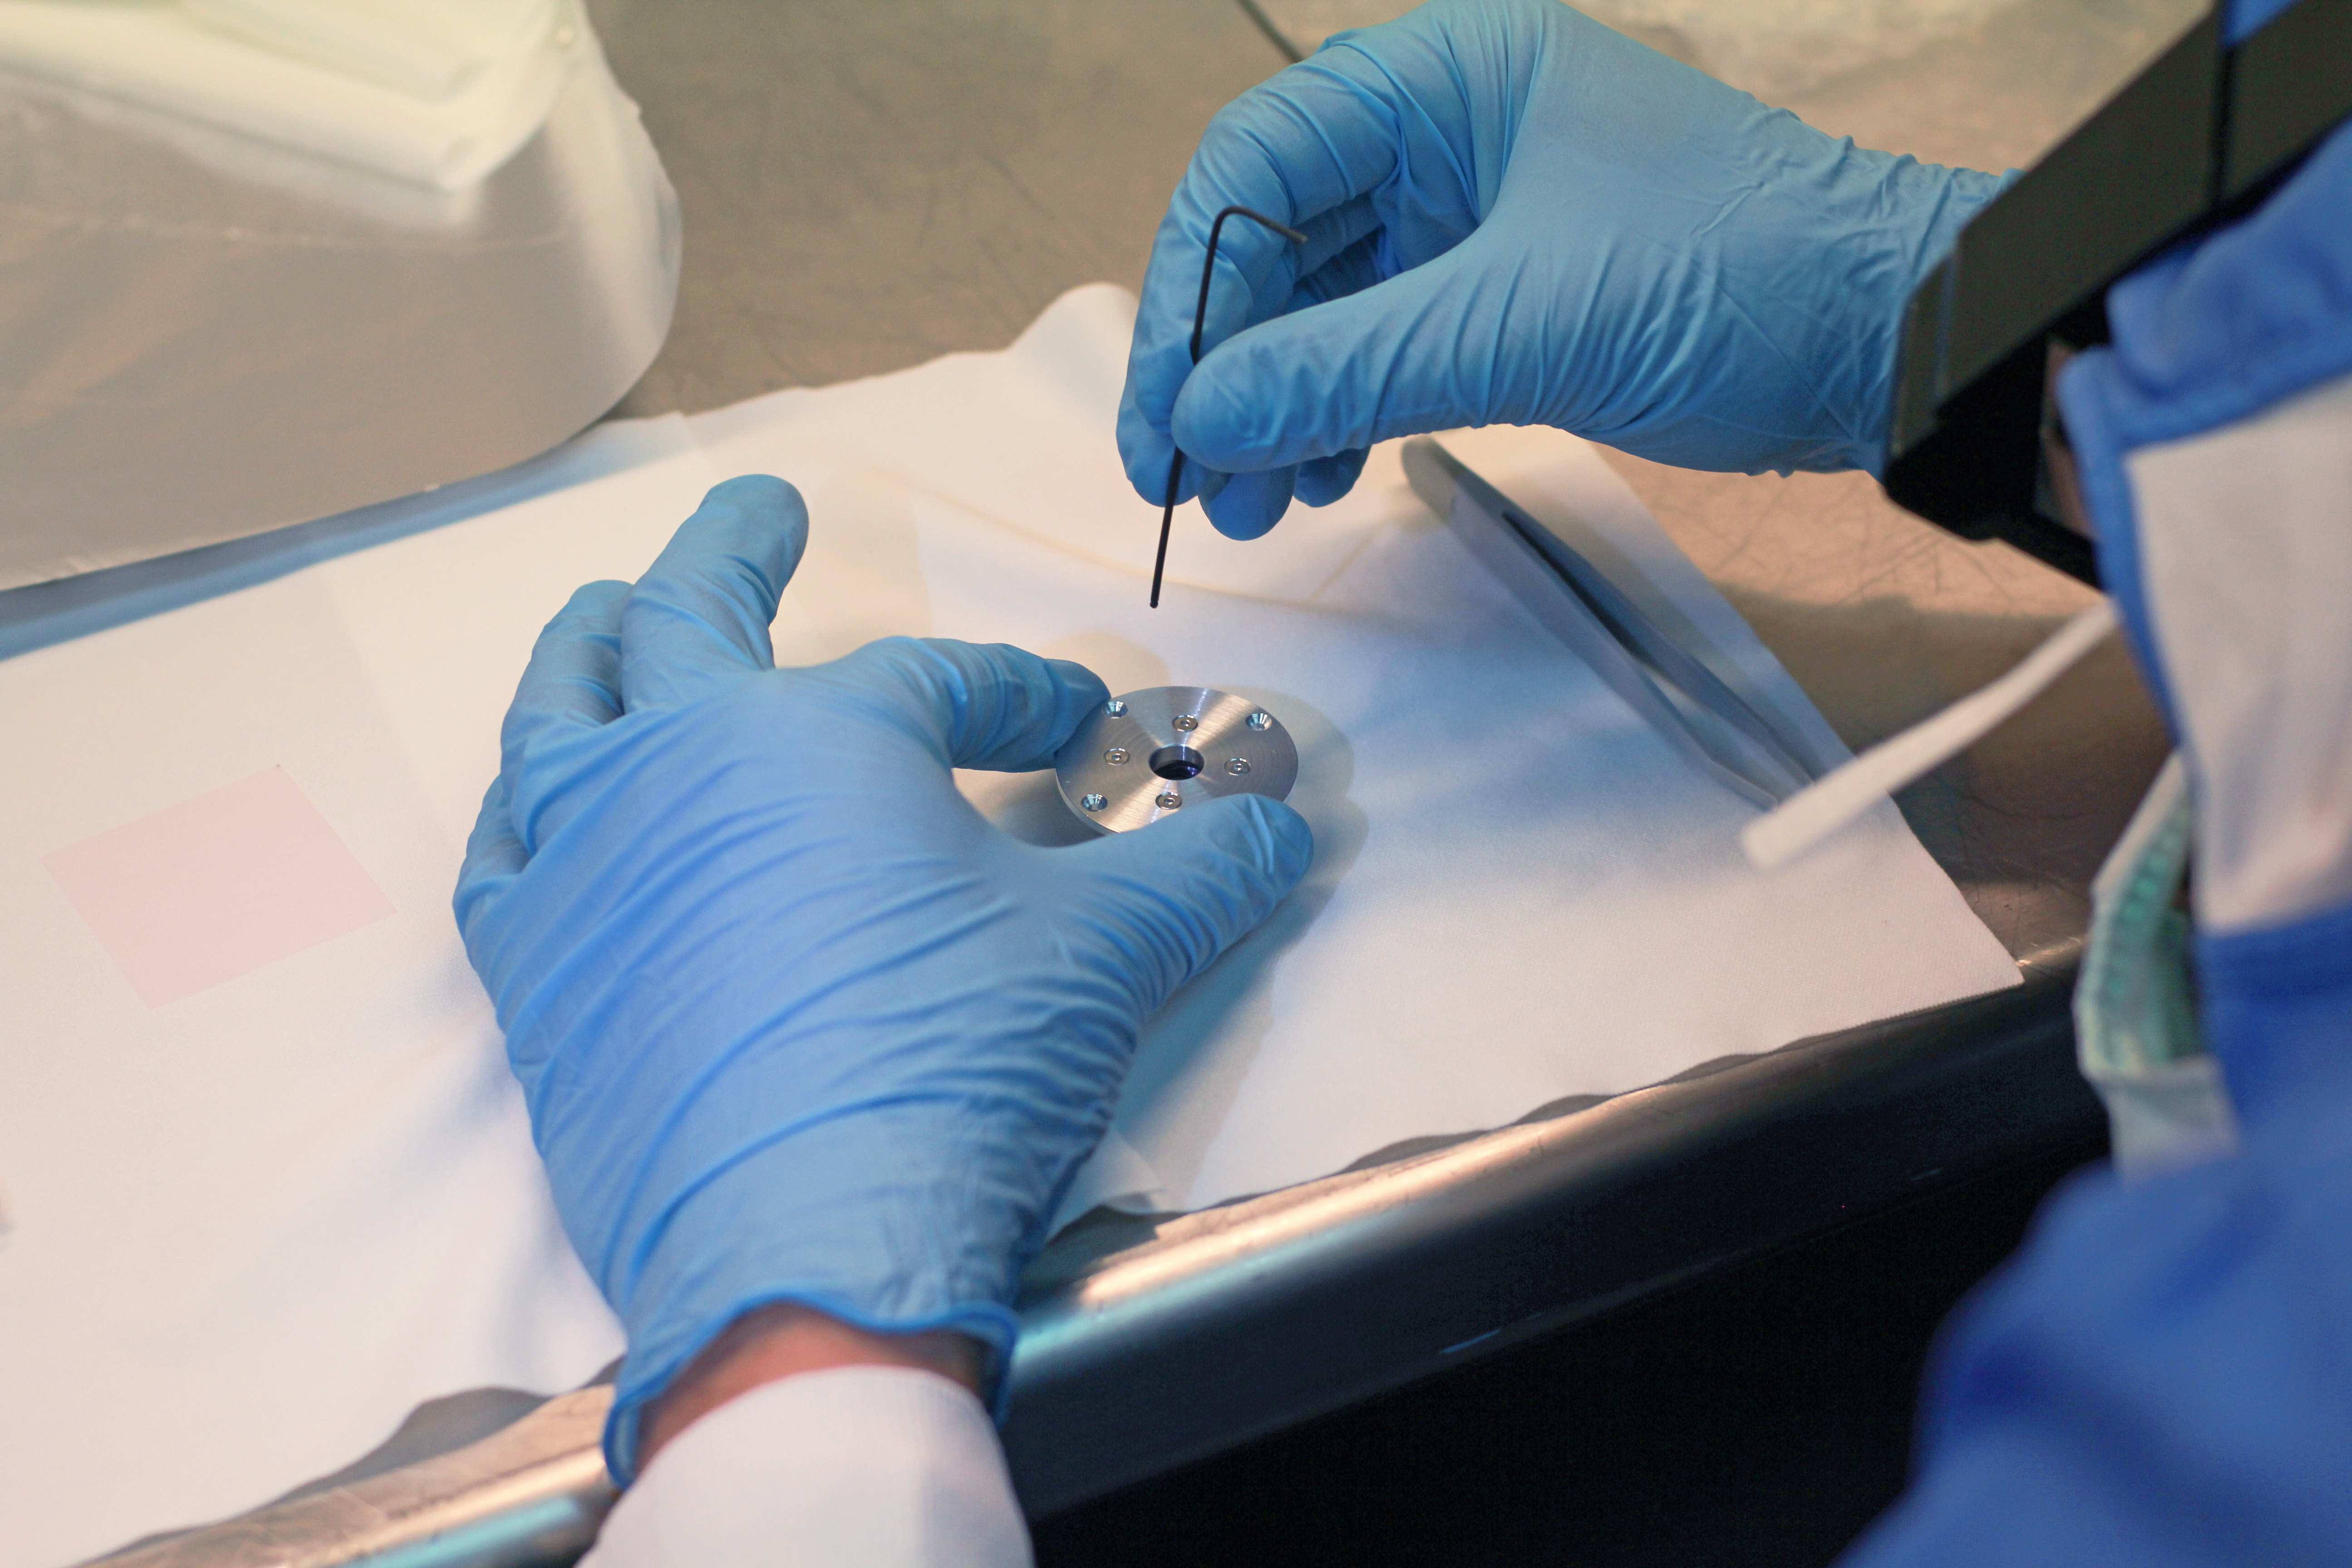

Annular groove phase mask

This image shows the assembly of an Annular Groove Phase Mask (AGPM) which, when installed in a camera, enables high-contrast imaging at very small inner working angles, potentially opening up new possibilities in high-resolution imaging. The part will be installed at the Paranal site onto the near-infrared camera and spectrograph 'CONICA', part of NACO — the VLT’s adaptive optics workhorse instrument. To learn more about this instrument read the article in issue 152 of the messenger.

Credit: ESO